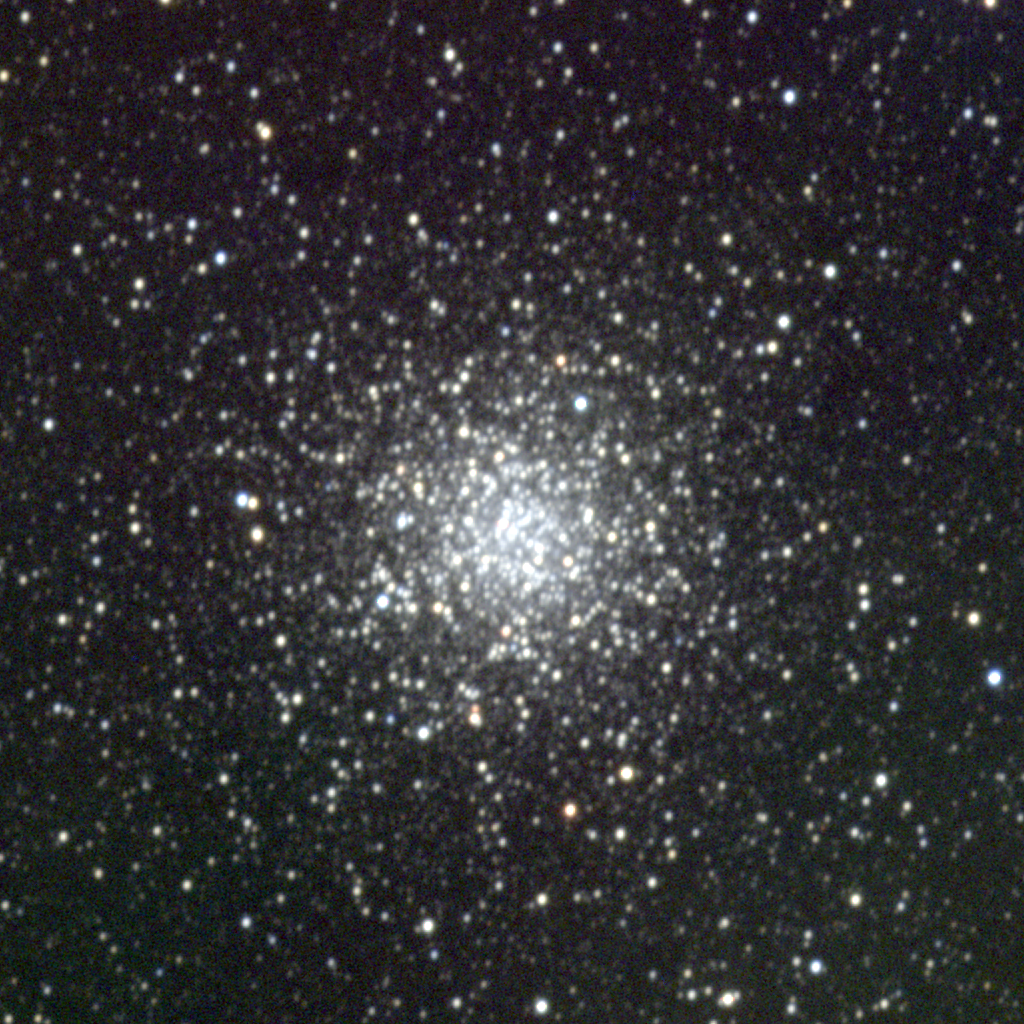

M69, NGC 6637

M69, a globular cluster in the constellation Sagittarius, is one of the smaller and fainter globular clusters listed by Messier, and quite similar to its neighbor M70. It is about 50 light-years across at a distance of some 25000 light-years. This picture was created from observations with the T2KA CCD camera at the Kitt Peak National Observatory's 0.9-meter telescope in May 1998, and again in July of that year during Kitt Peak's Research Experiences for Undergraduates (REU) program, supported by the National Science Foundation. North is at the top with east to the left.

Credit: REU program/NOIRLab/NSF/AURA